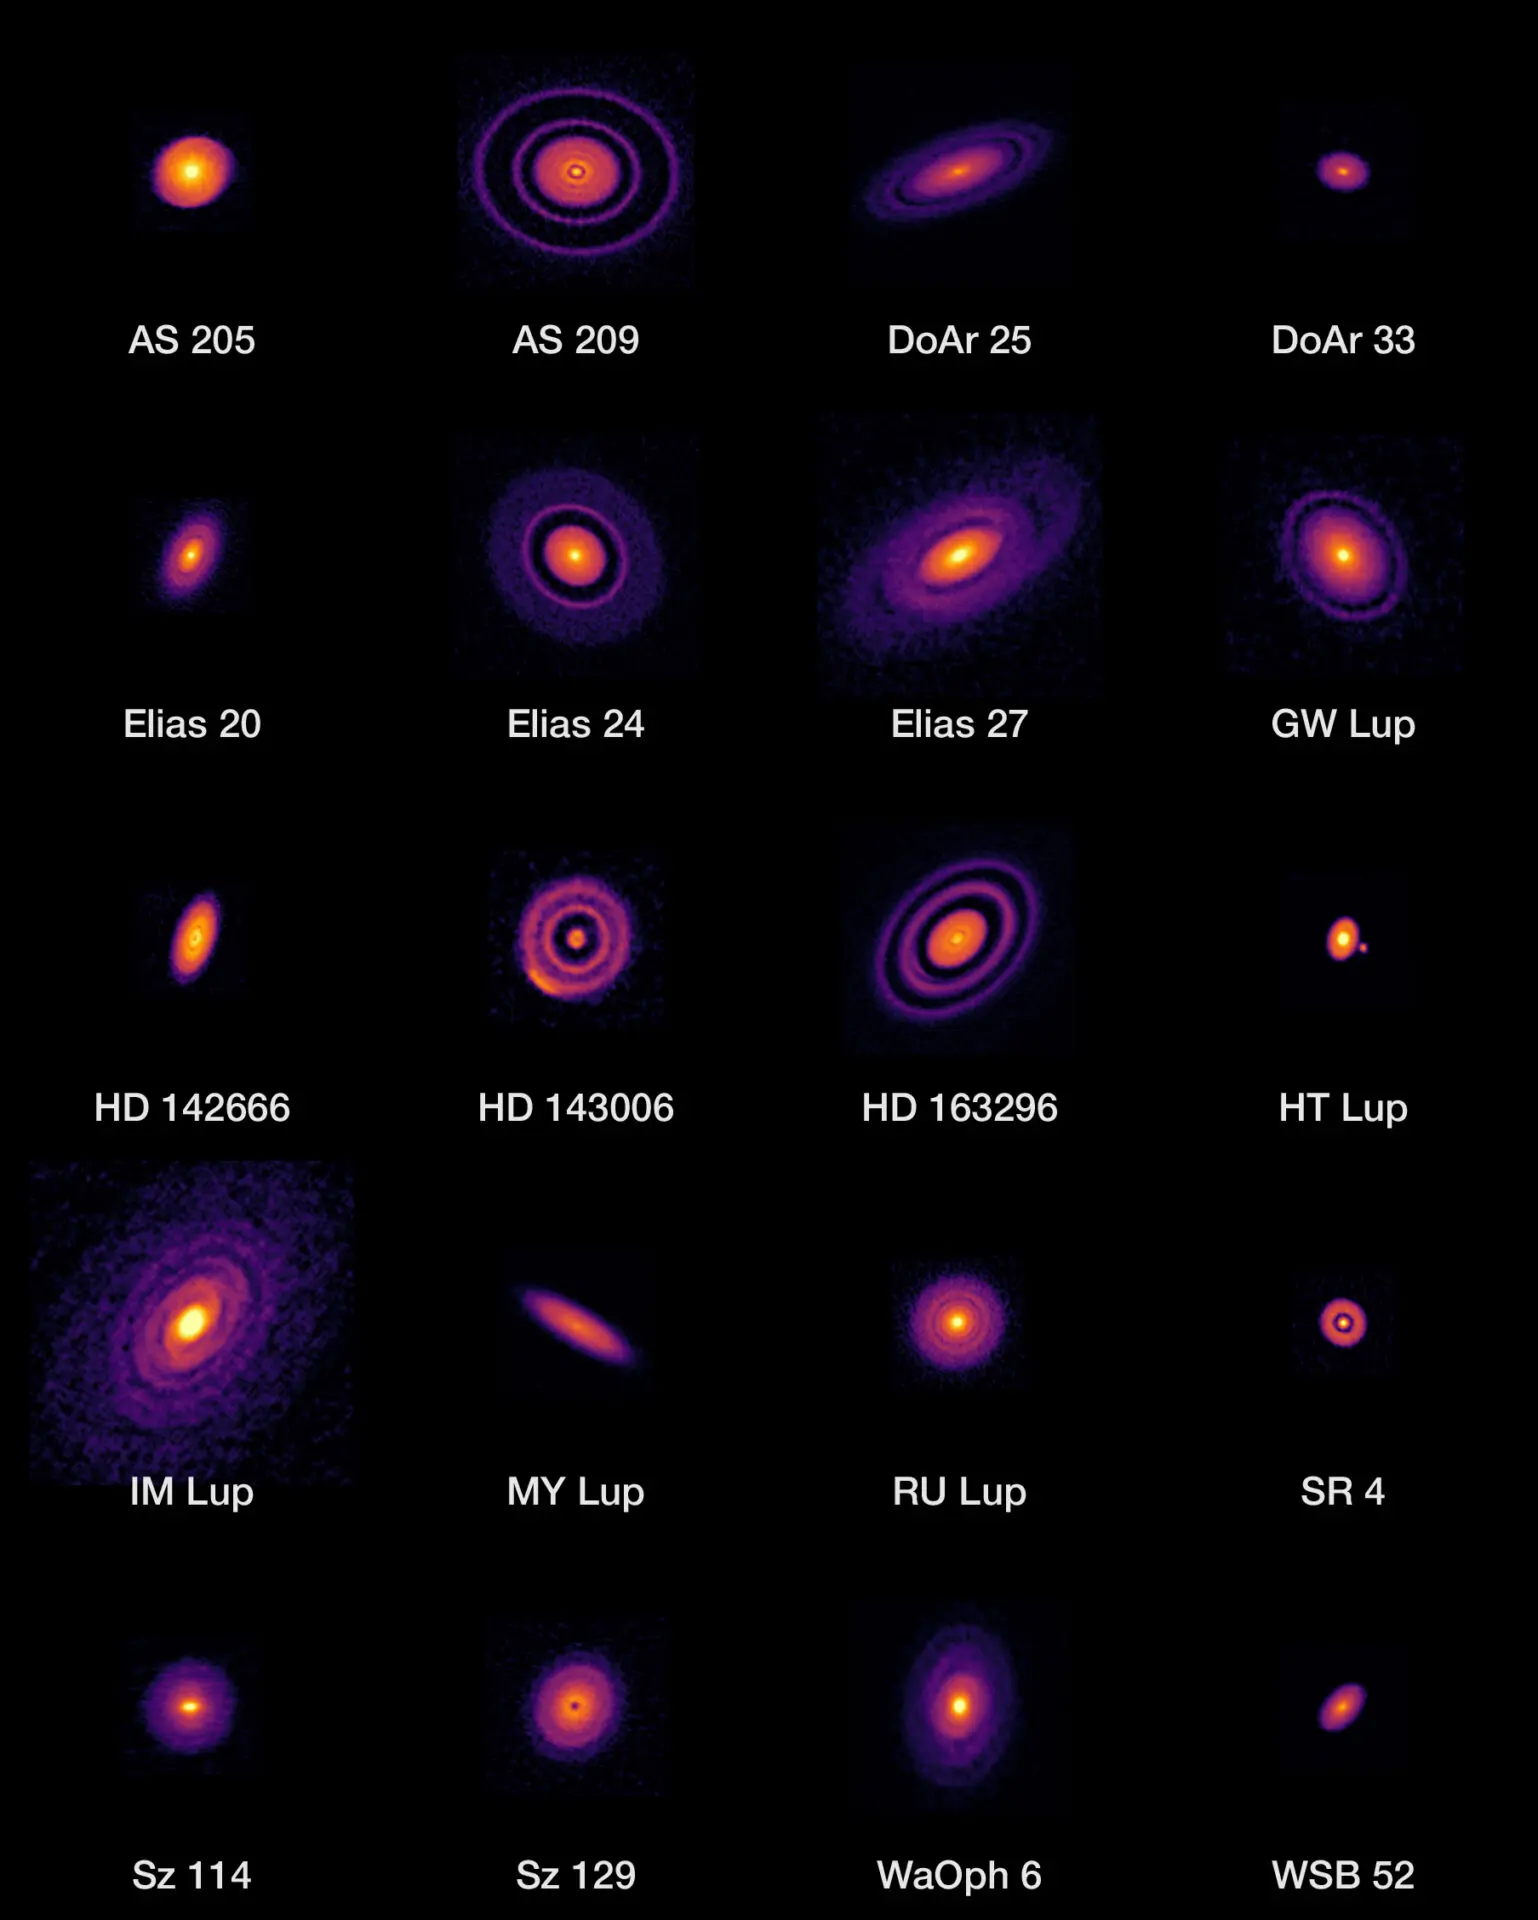

ALMA's high-resolution images of nearby protoplanetary disks

ALMA's high-resolution images of nearby protoplanetary disks, which are results of the Disk Substructures at High Angular Resolution Project (DSHARP).

Credit: ALMA (ESO/NAOJ/NRAO), S. Andrews et al.; N. Lira